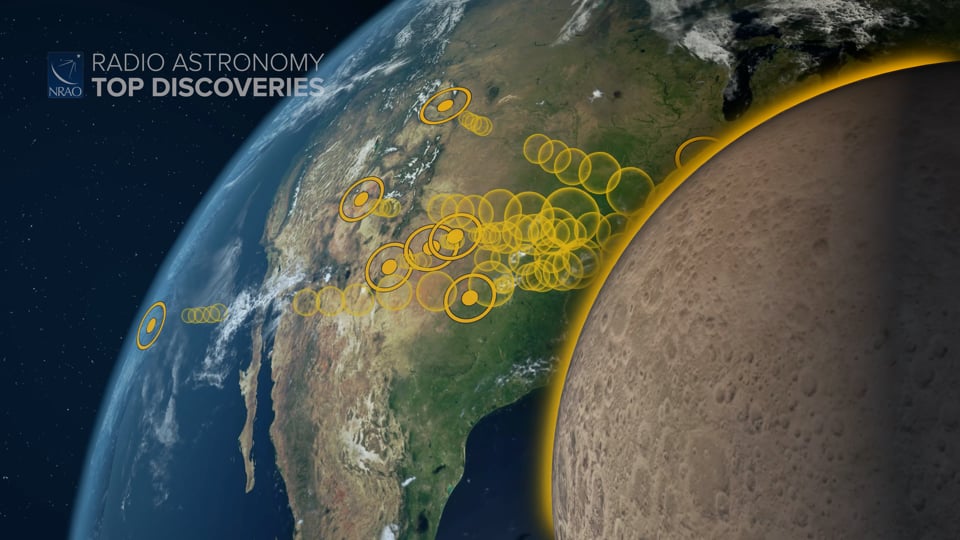

Planetary Radar

Astronomers study the Universe by capturing light from stars, planets, and galaxies. But they can also study nearby objects by shining radio light on them. It’s a process known as astronomical radar, and it’s revealing fascinating details about our planetary neighbors. Writing and narration provided by Phil Plait @SYFY Discover more about astronomical radar from the original press release: https://public.nrao.edu/news/radar-tycho-crater-intricate-detail/ Video created 01/27/2022

Credit: NRAO/AUI/NSF